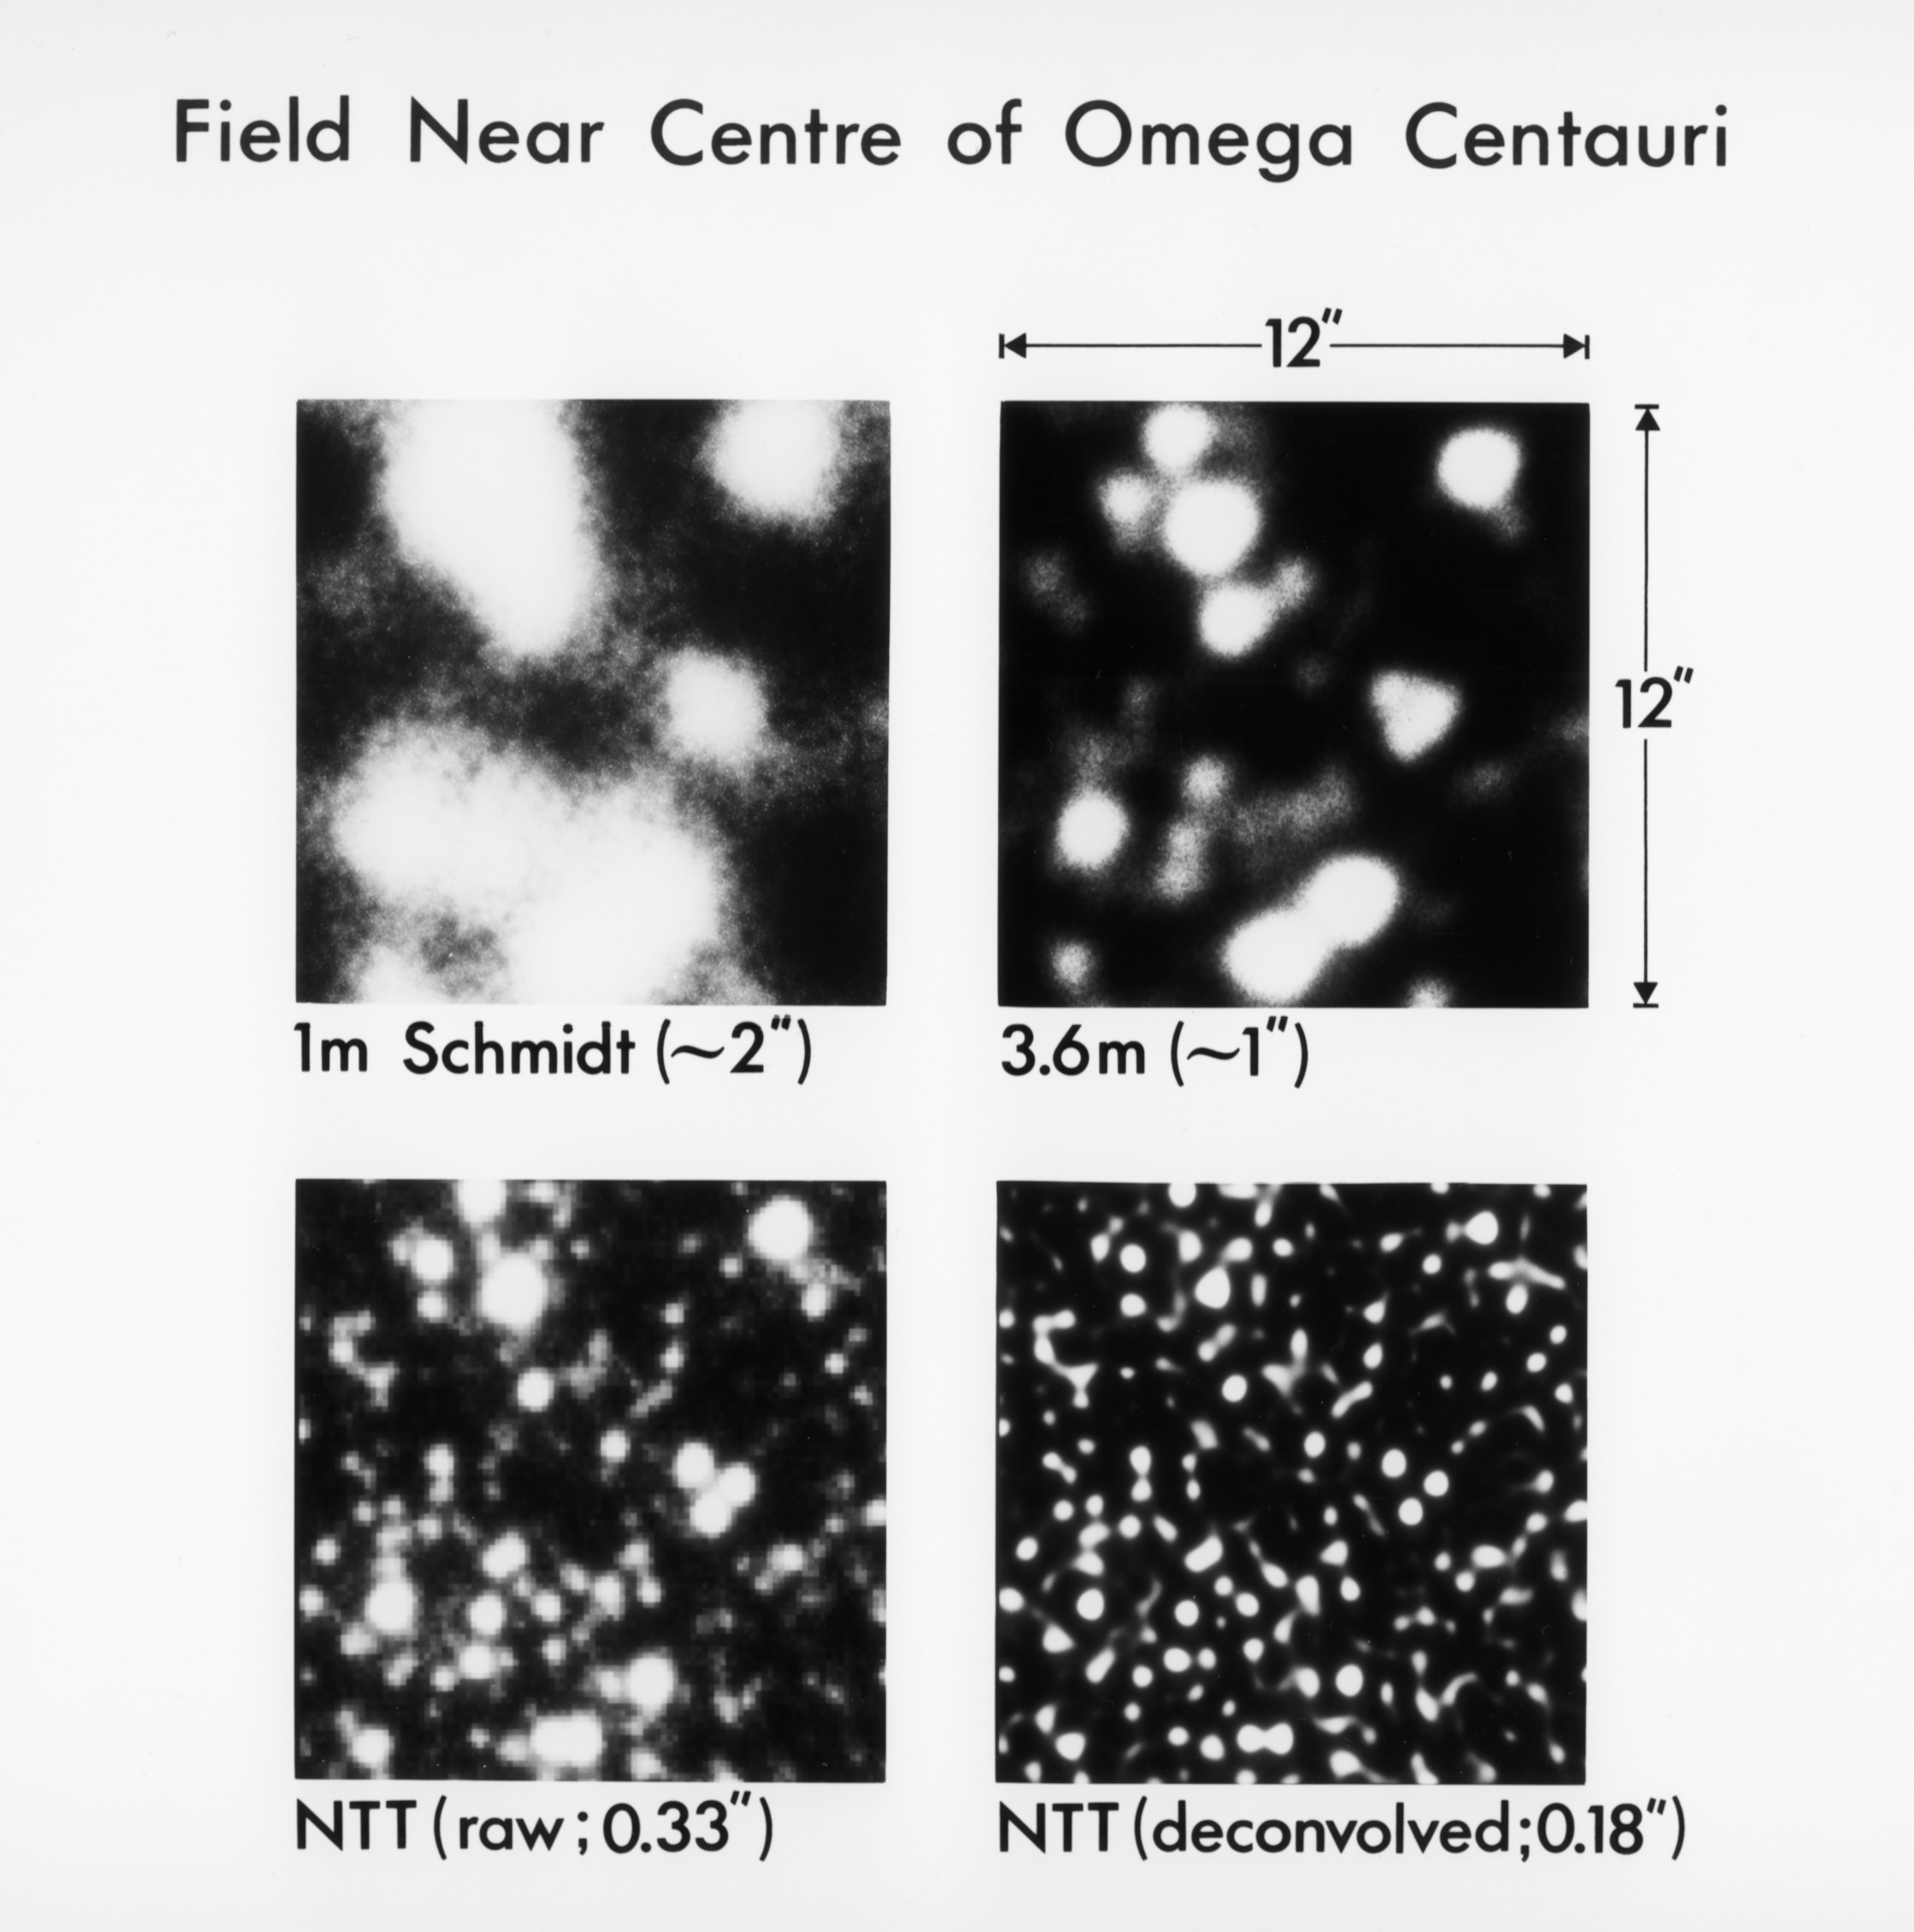

Omega Centauri with the NTT

Four views of Omega Centauri, the largest and most luminous globular cluster in the Milky Way Galaxy. The images, obtained in 1994, come courtesy of ESO's 3.6-metre New Technology Telescope (NTT) at the La Silla Observatory in Chile. The images demonstrate the improvement in spatial resolution (number given in brackets) reached with the active mirror technology of the NTT.

Credit: ESO